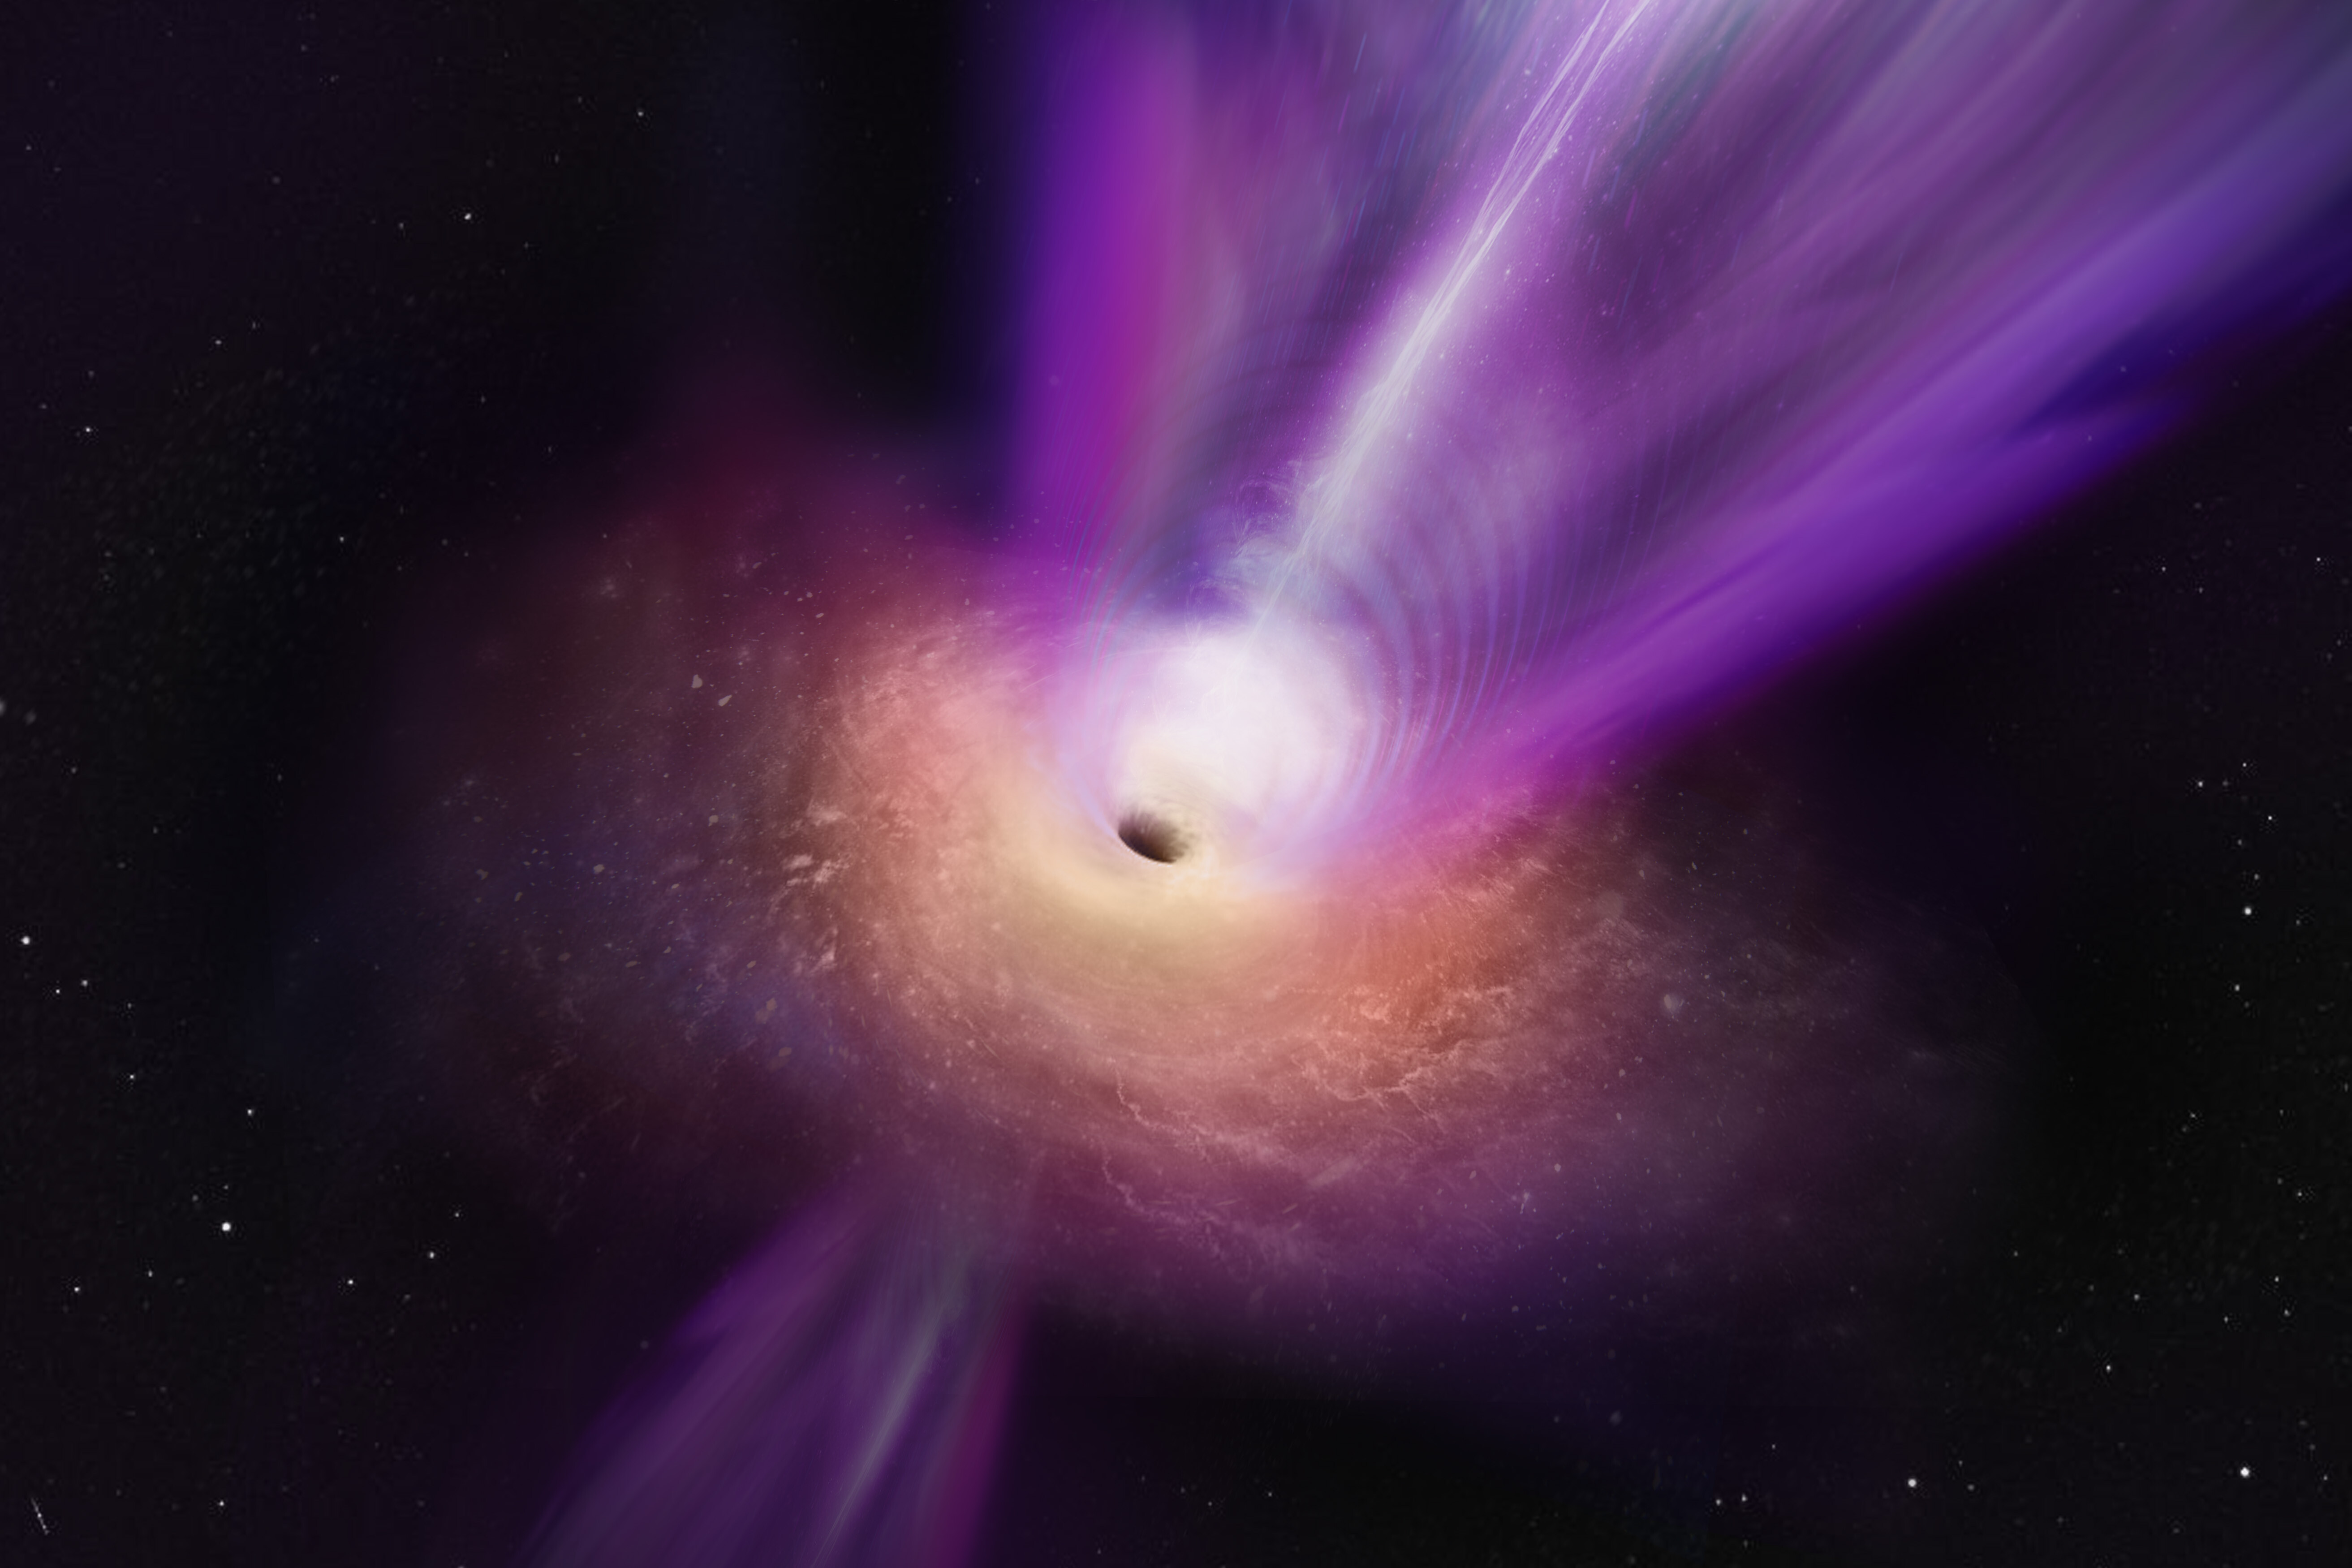

Artist’s impression of the black hole in the M87 galaxy and it

Scientists observing the compact radio core of M87 have discovered new details about the galaxy’s supermassive black hole. In this artist’s conception, the black hole’s massive jet is seen rising up from the centre of the black hole. The observations on which this illustration is based represent the first time that the jet and the black hole shadow have been imaged together, giving scientists new insights into how black holes can launch these powerful jets.

Credit: S. Dagnello (NRAO/AUI/NSF)